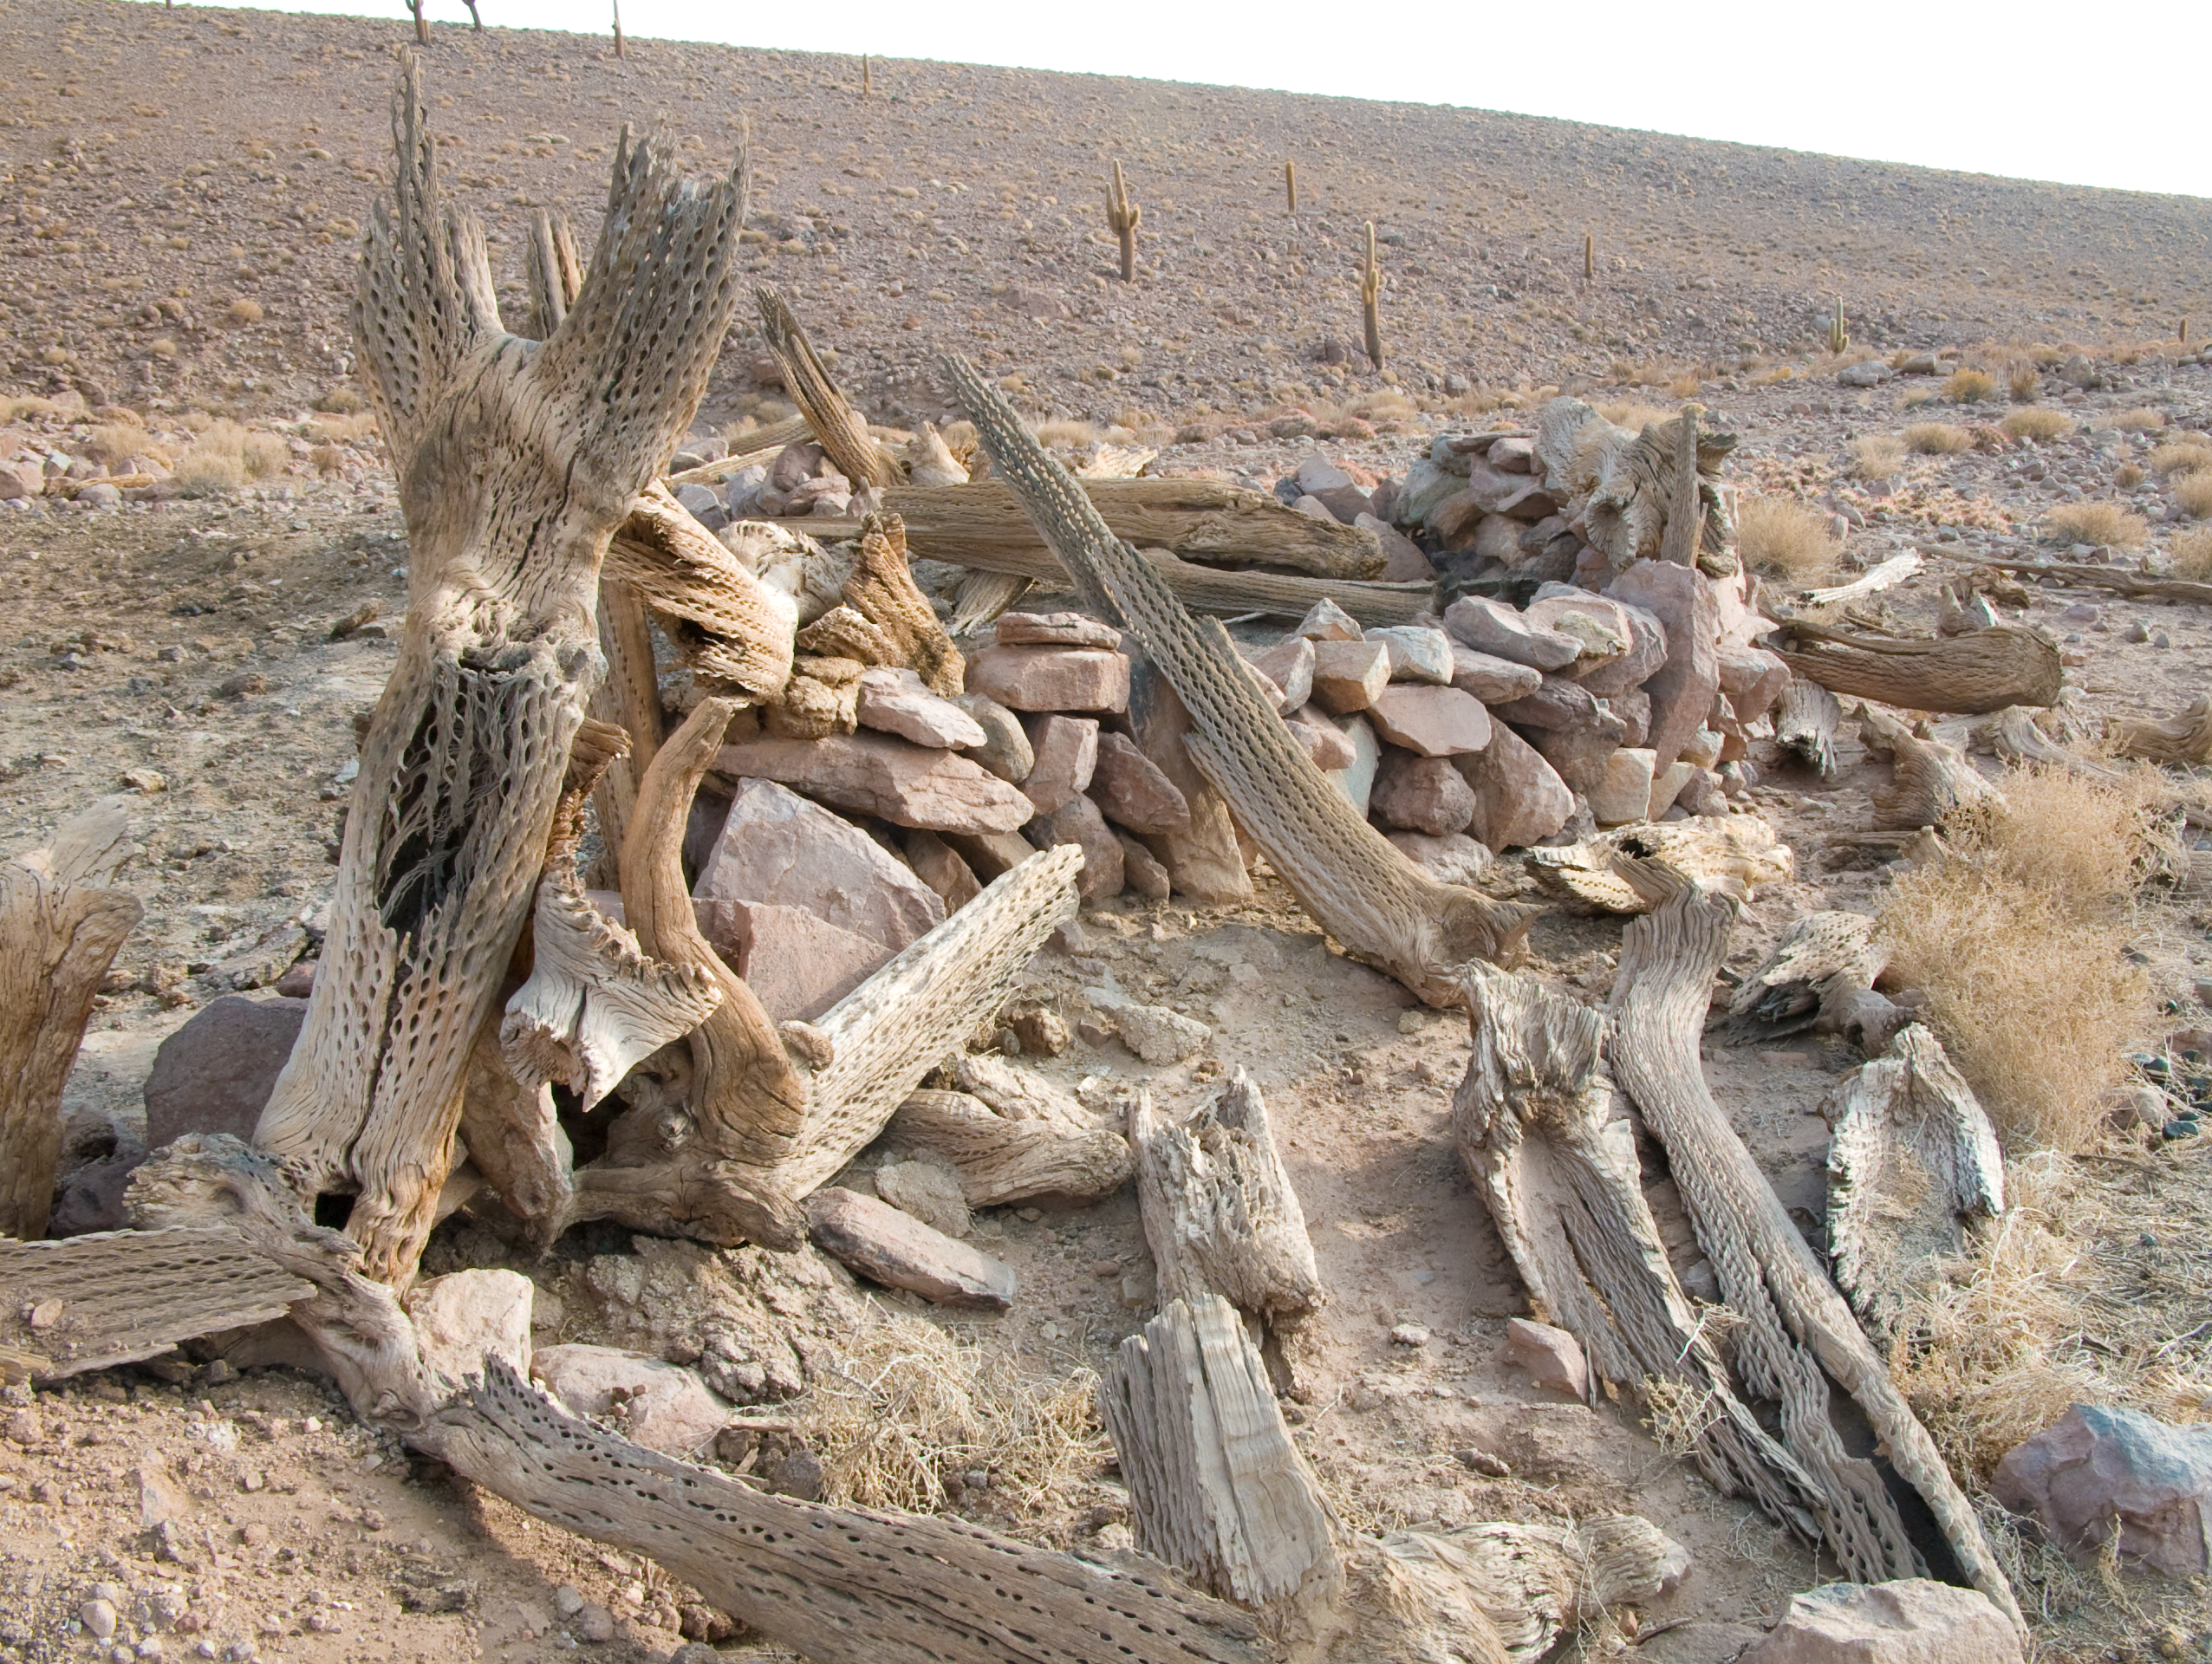

Archaeology in Atacama's Chilean desert

The natural environment around the ALMA site. These archaeological testimonies were found near the ALMA site. This picture was obtained in August 2004.

Credit: ESO